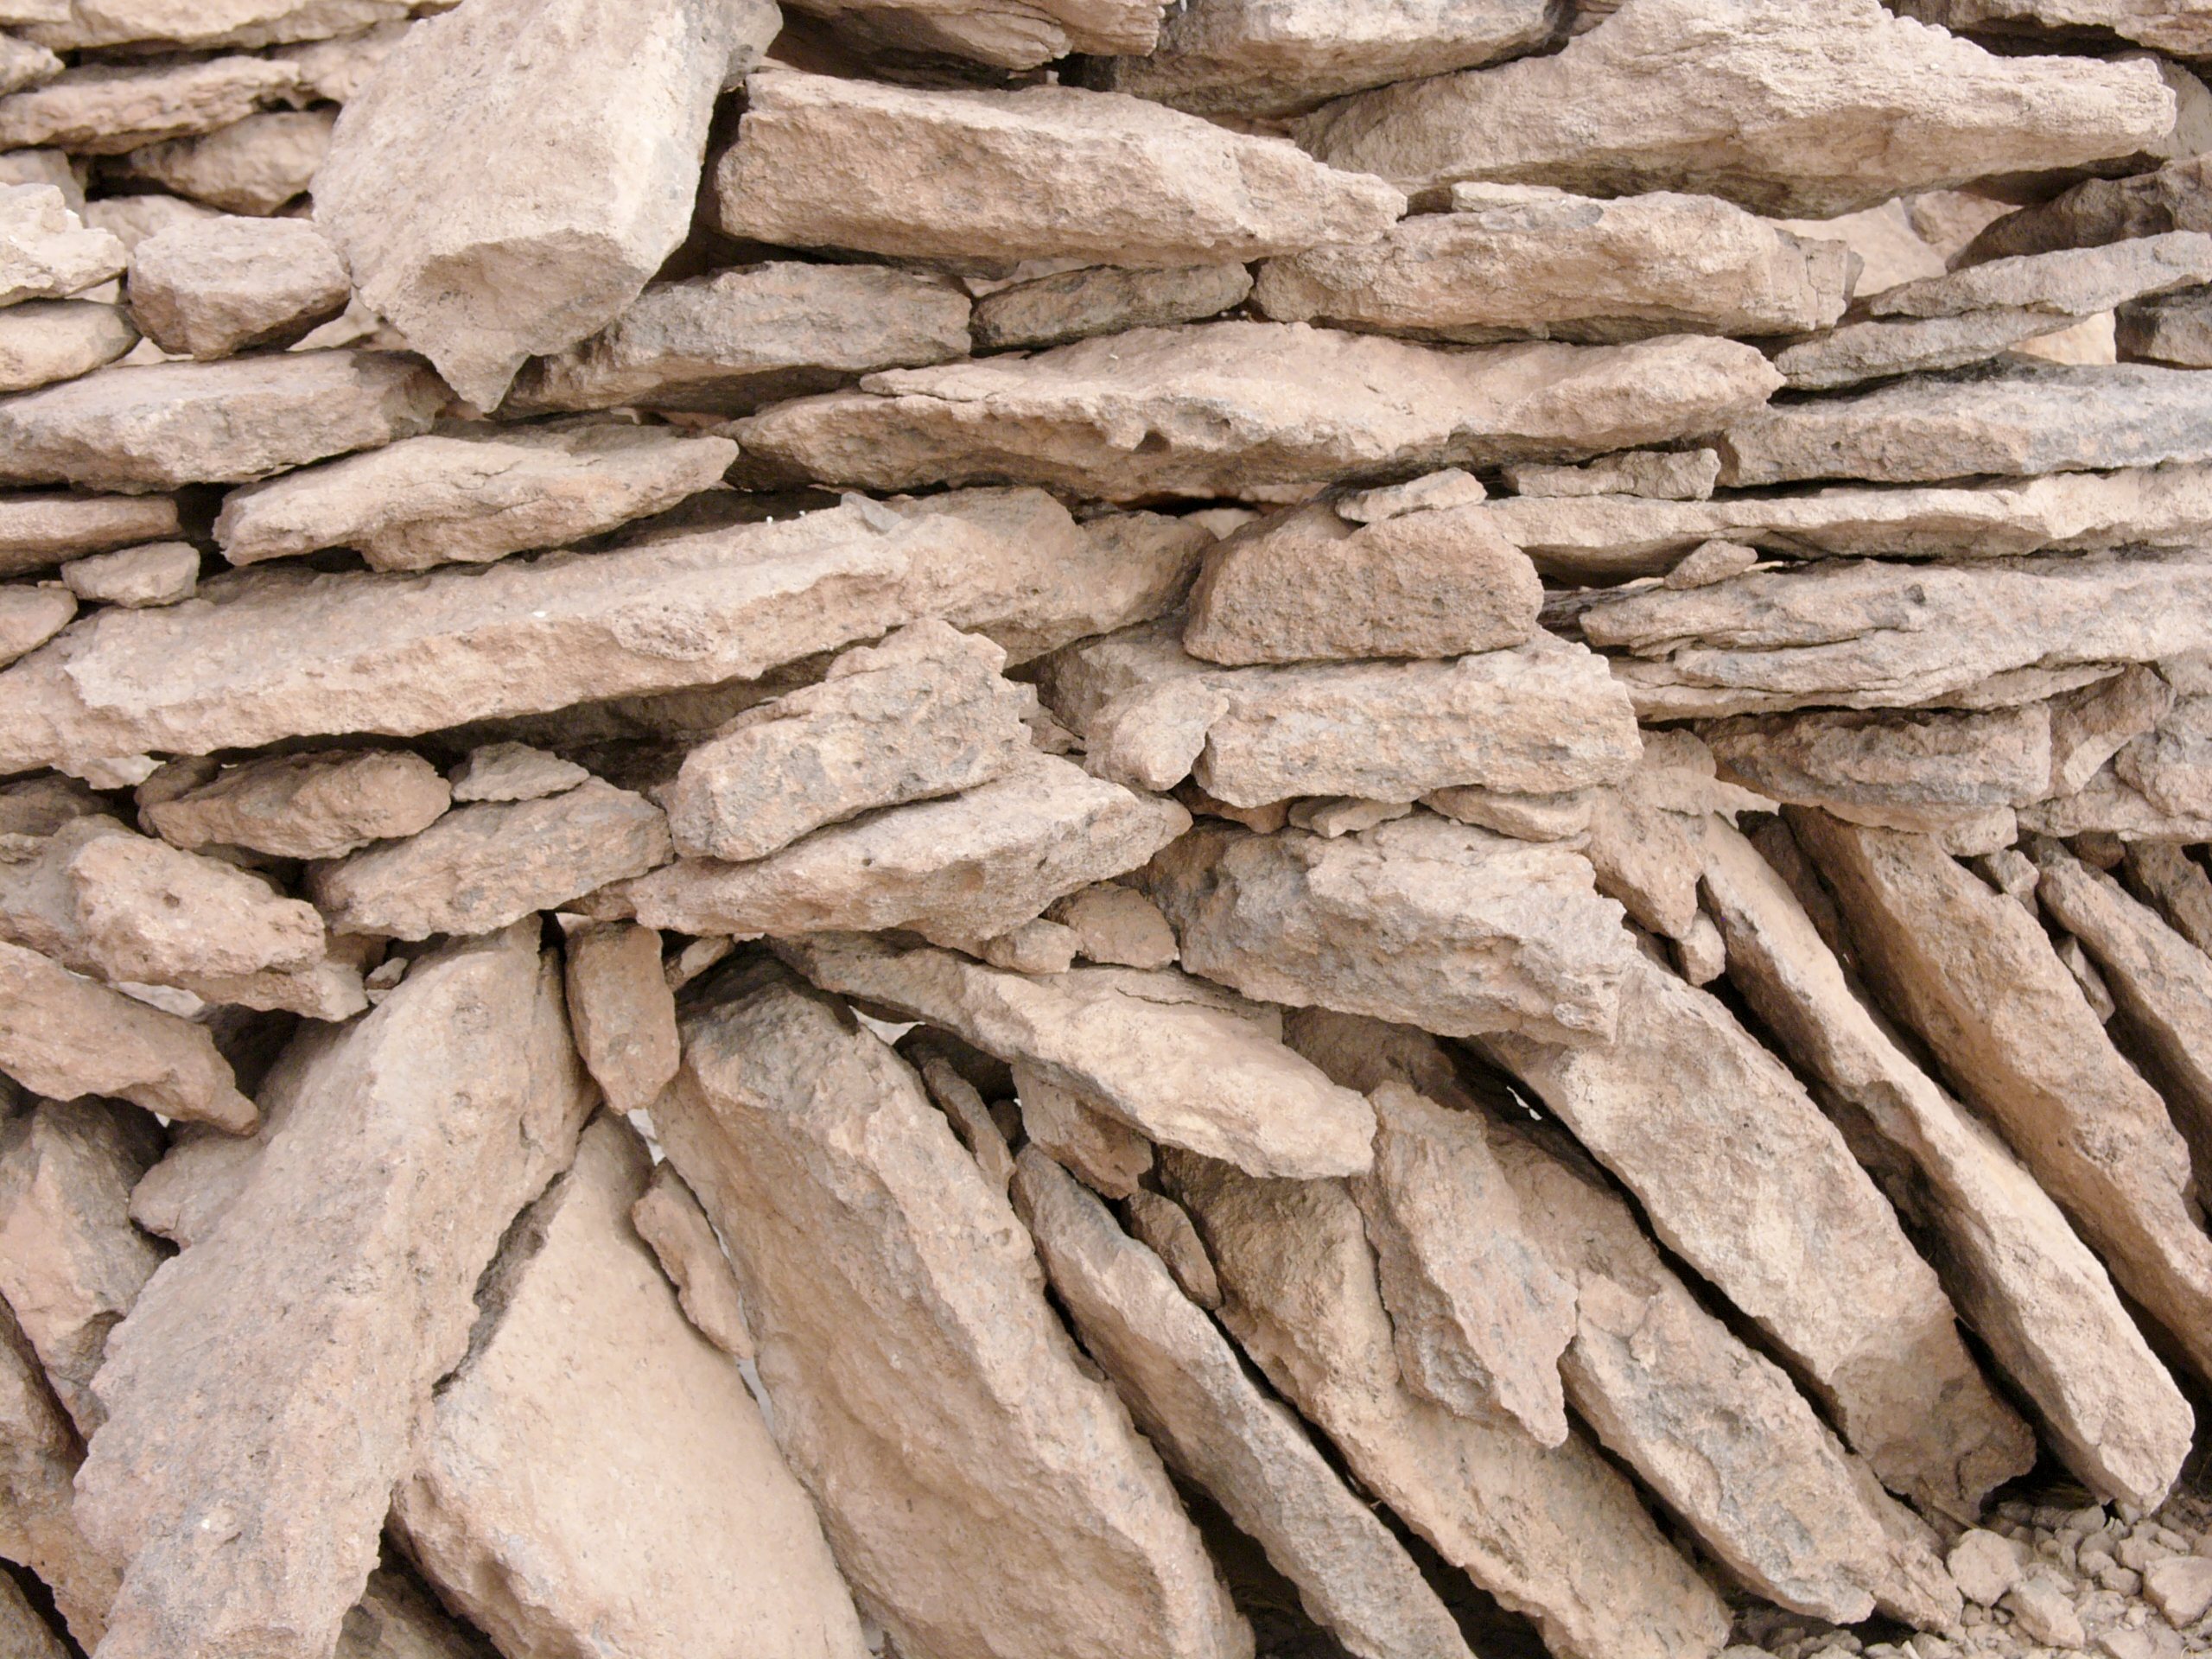

Archaeology in Atacama's Chilean desert

The natural environment around the ALMA site. These archaeological testimonies were found near the ALMA site. This picture was obtained in August 2004.

Credit: ESO